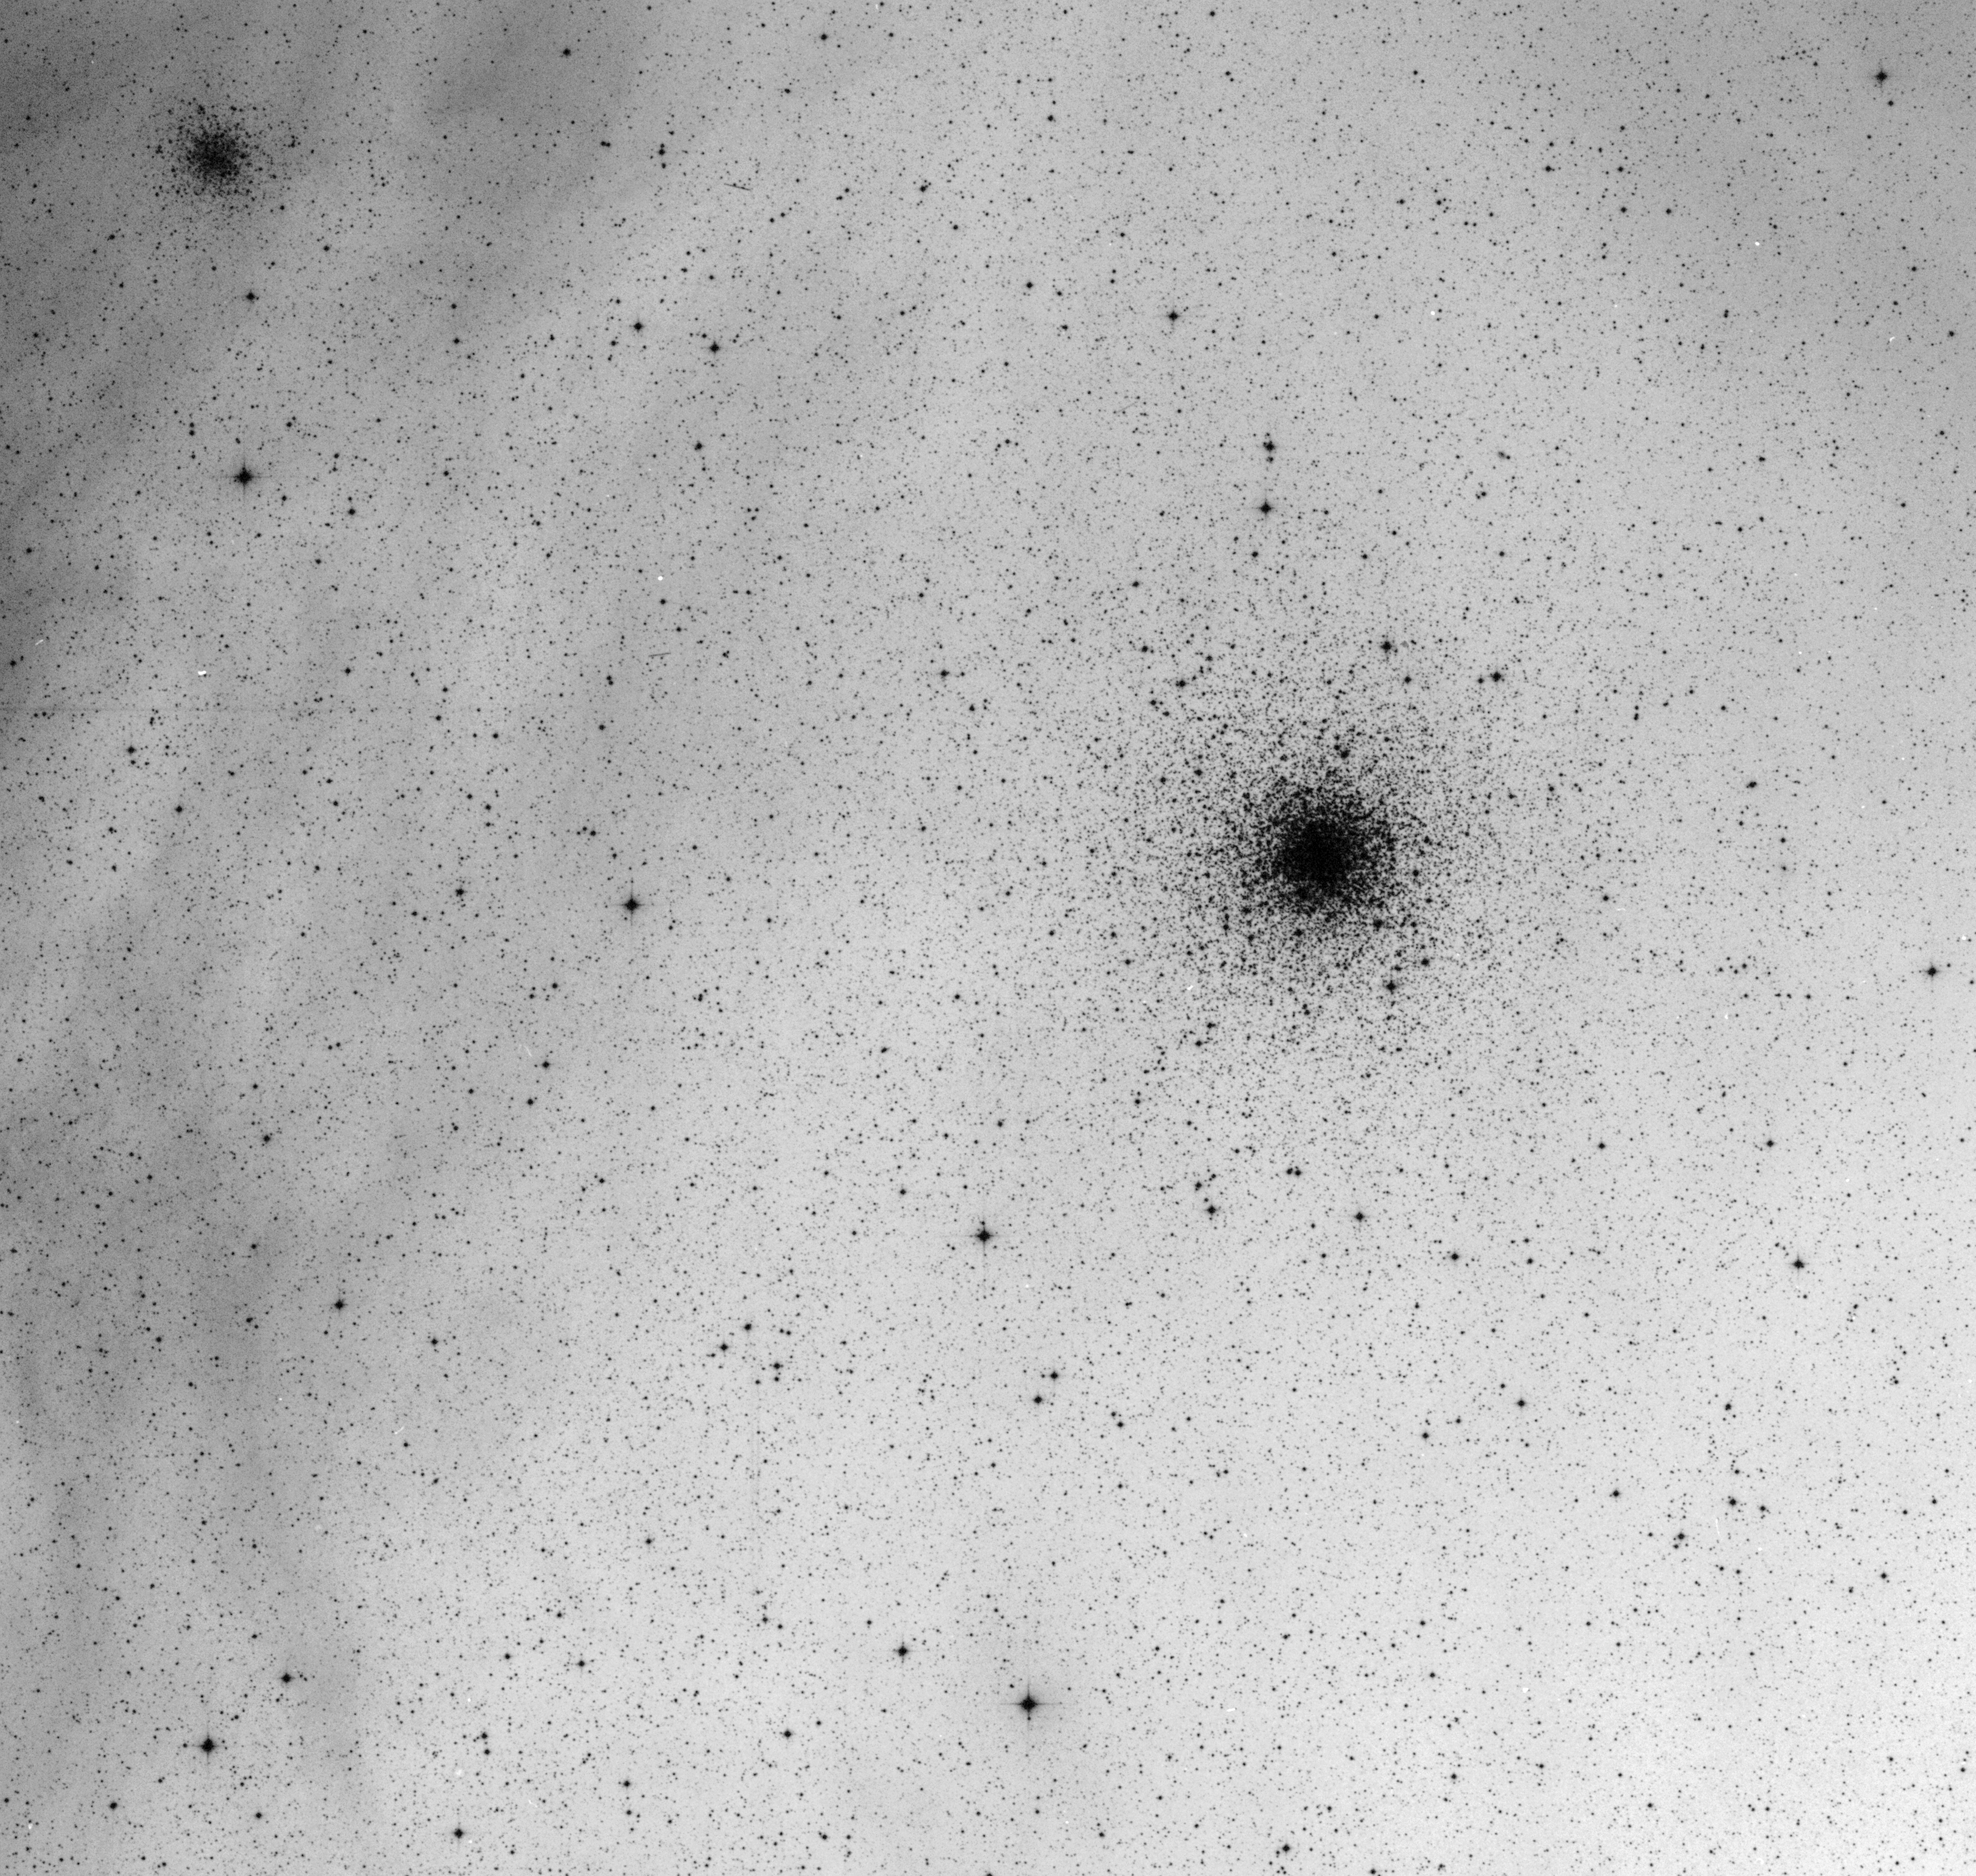

Messier 4 (M4) globular cluster

Globular cluster Messier 4 (M4, or NGC 6121) in the constellation Scorpius as imaged by the ESO Schmidt Telescope on La Silla.

Credit: ESO